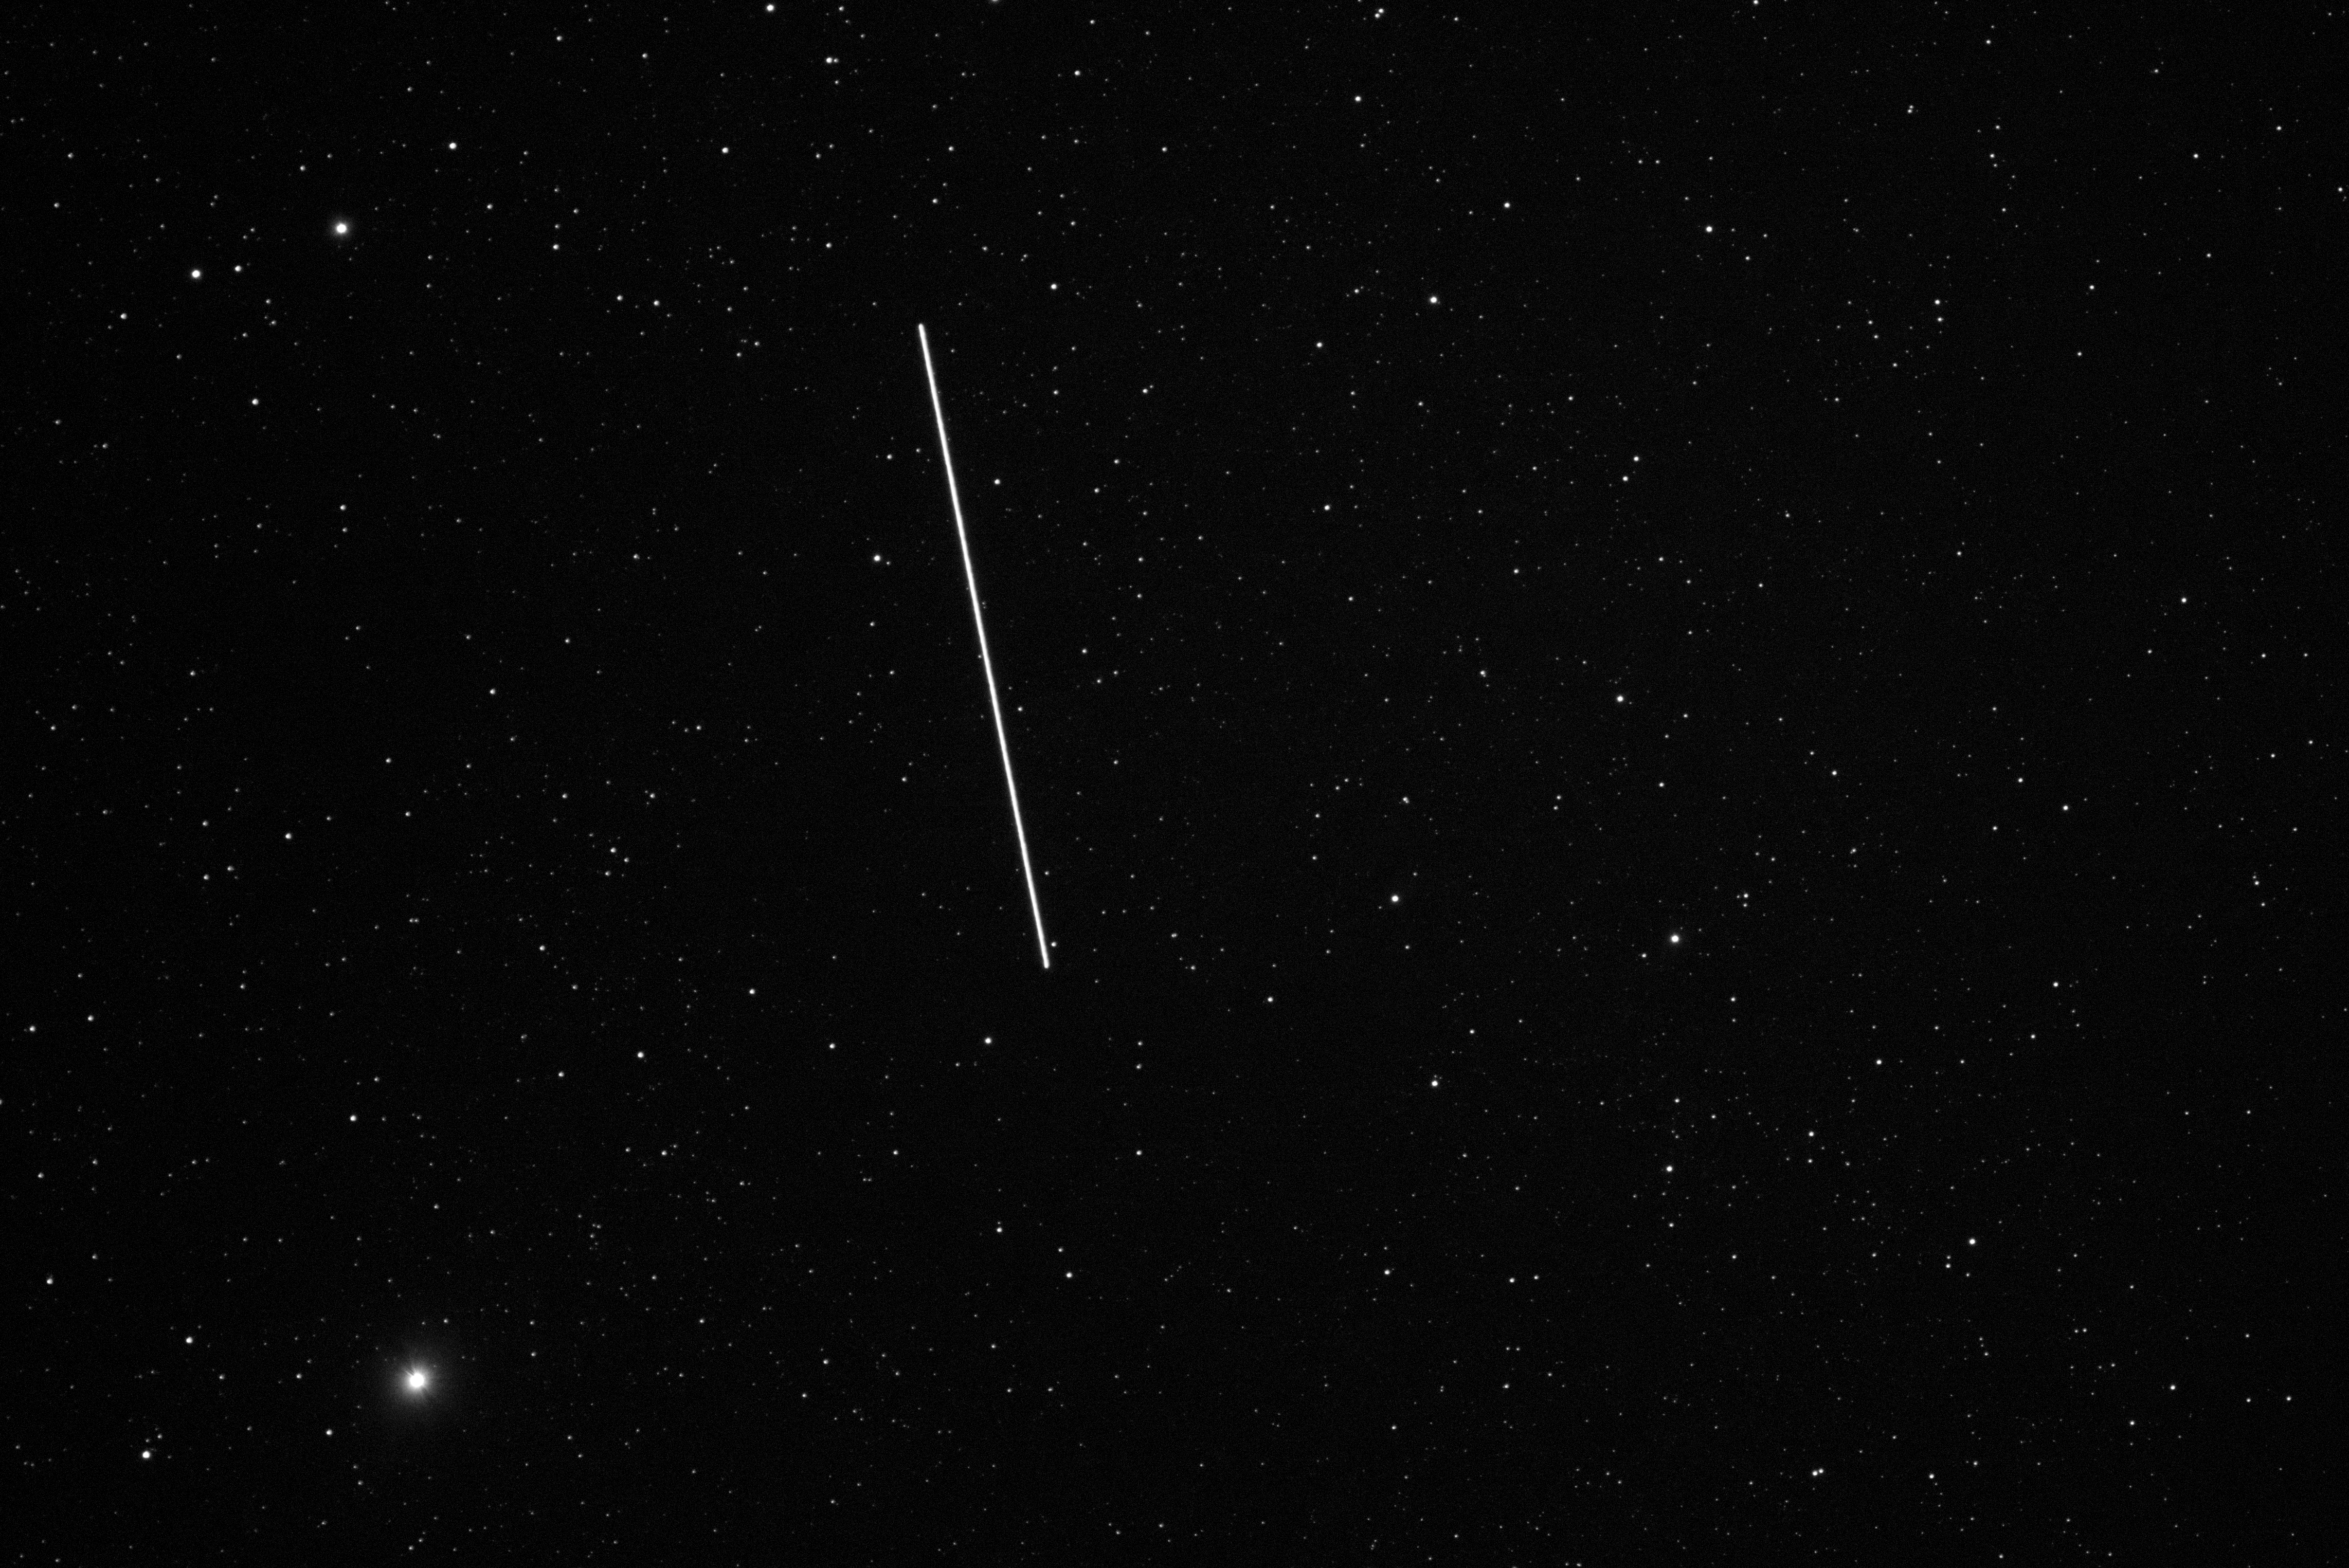

Observation of a BlueWalker 3 pass

Observation of a BlueWalker 3 pass from Oukaimeden Observatory on 16 November 2022 at 05:30 UT.

The bright star lower left is Zeta Puppis a V = 2.25, a O4 giant. The satellite was at a distance of 1225 km when the observations were conducted and hence not at maximum brightness. BlueWalker 3 has an apparent magnitude of 3 in this image, corresponding to magnitude 1 when viewed at closest approach.

Credit: CLEOsat/Oukaimeden Observatory/IAU CPS/A.E. Kaeouach